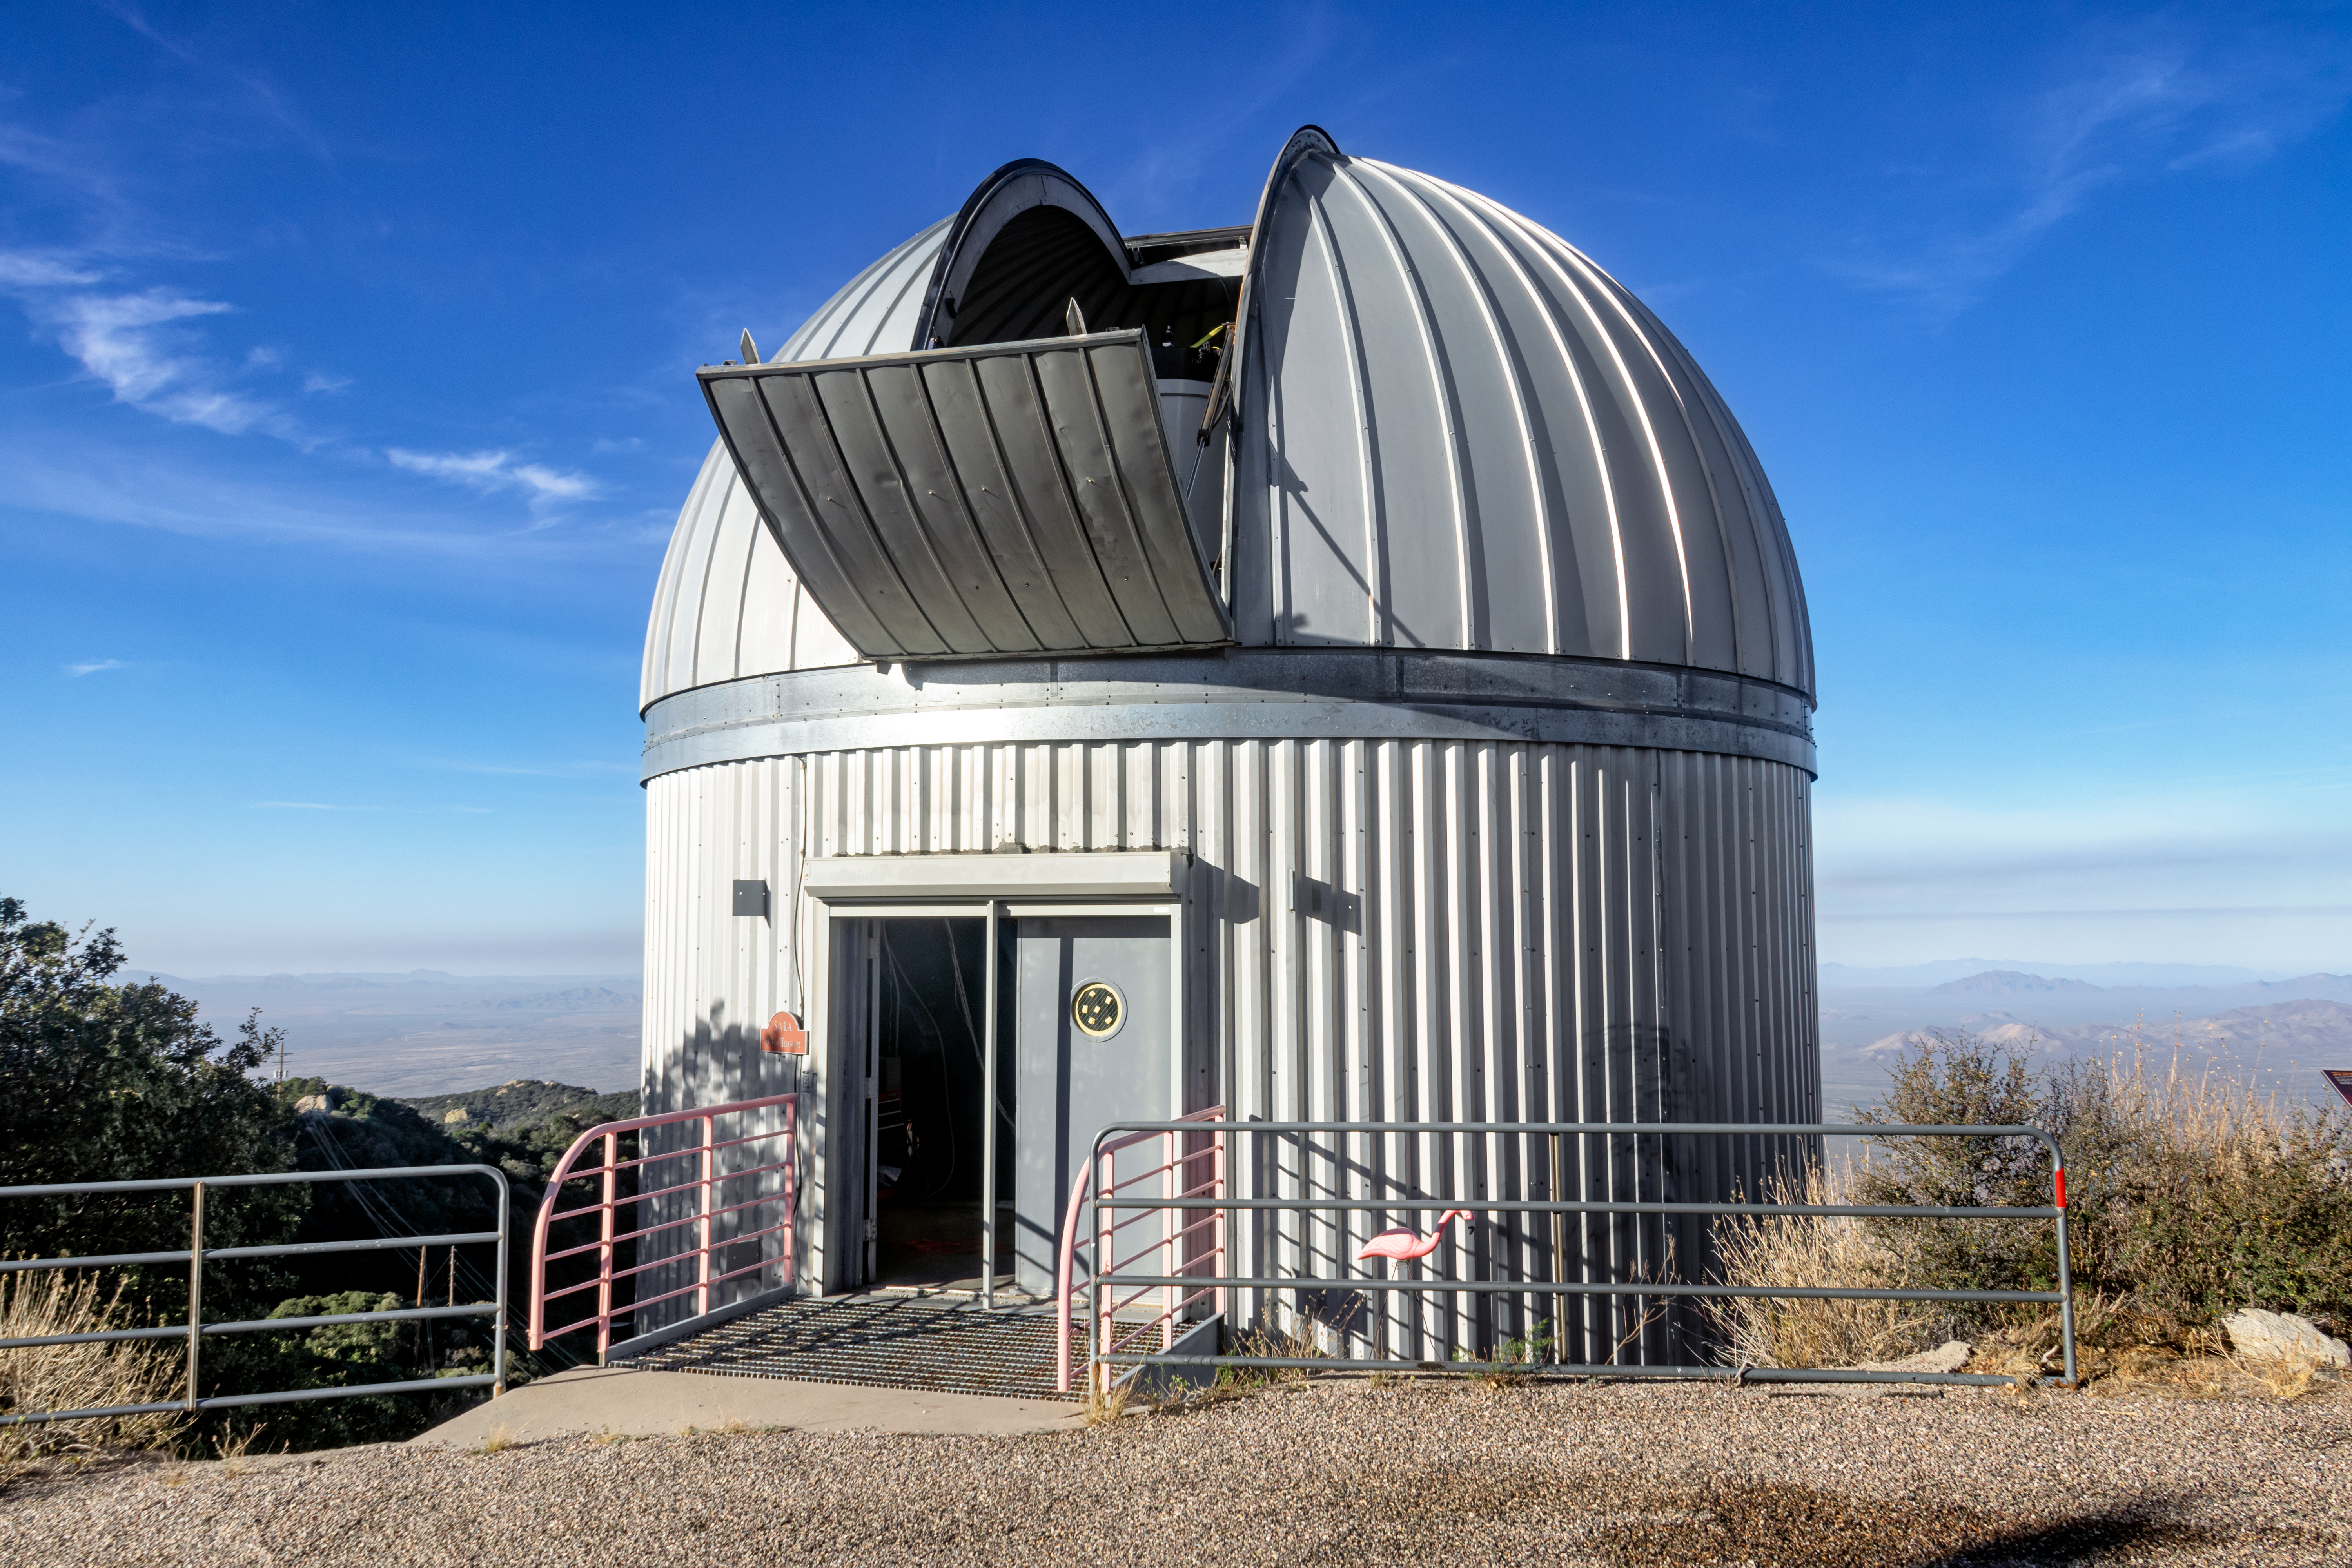

SARA 0.9-meter Telescope

The Southeastern Association for Research in Astronomy (SARA) Consortium's 0.9-meter telescope, located at the Kitt Peak National Observatory in Arizona, is shown here.

Credit: NOIRLab/AURA/NSF